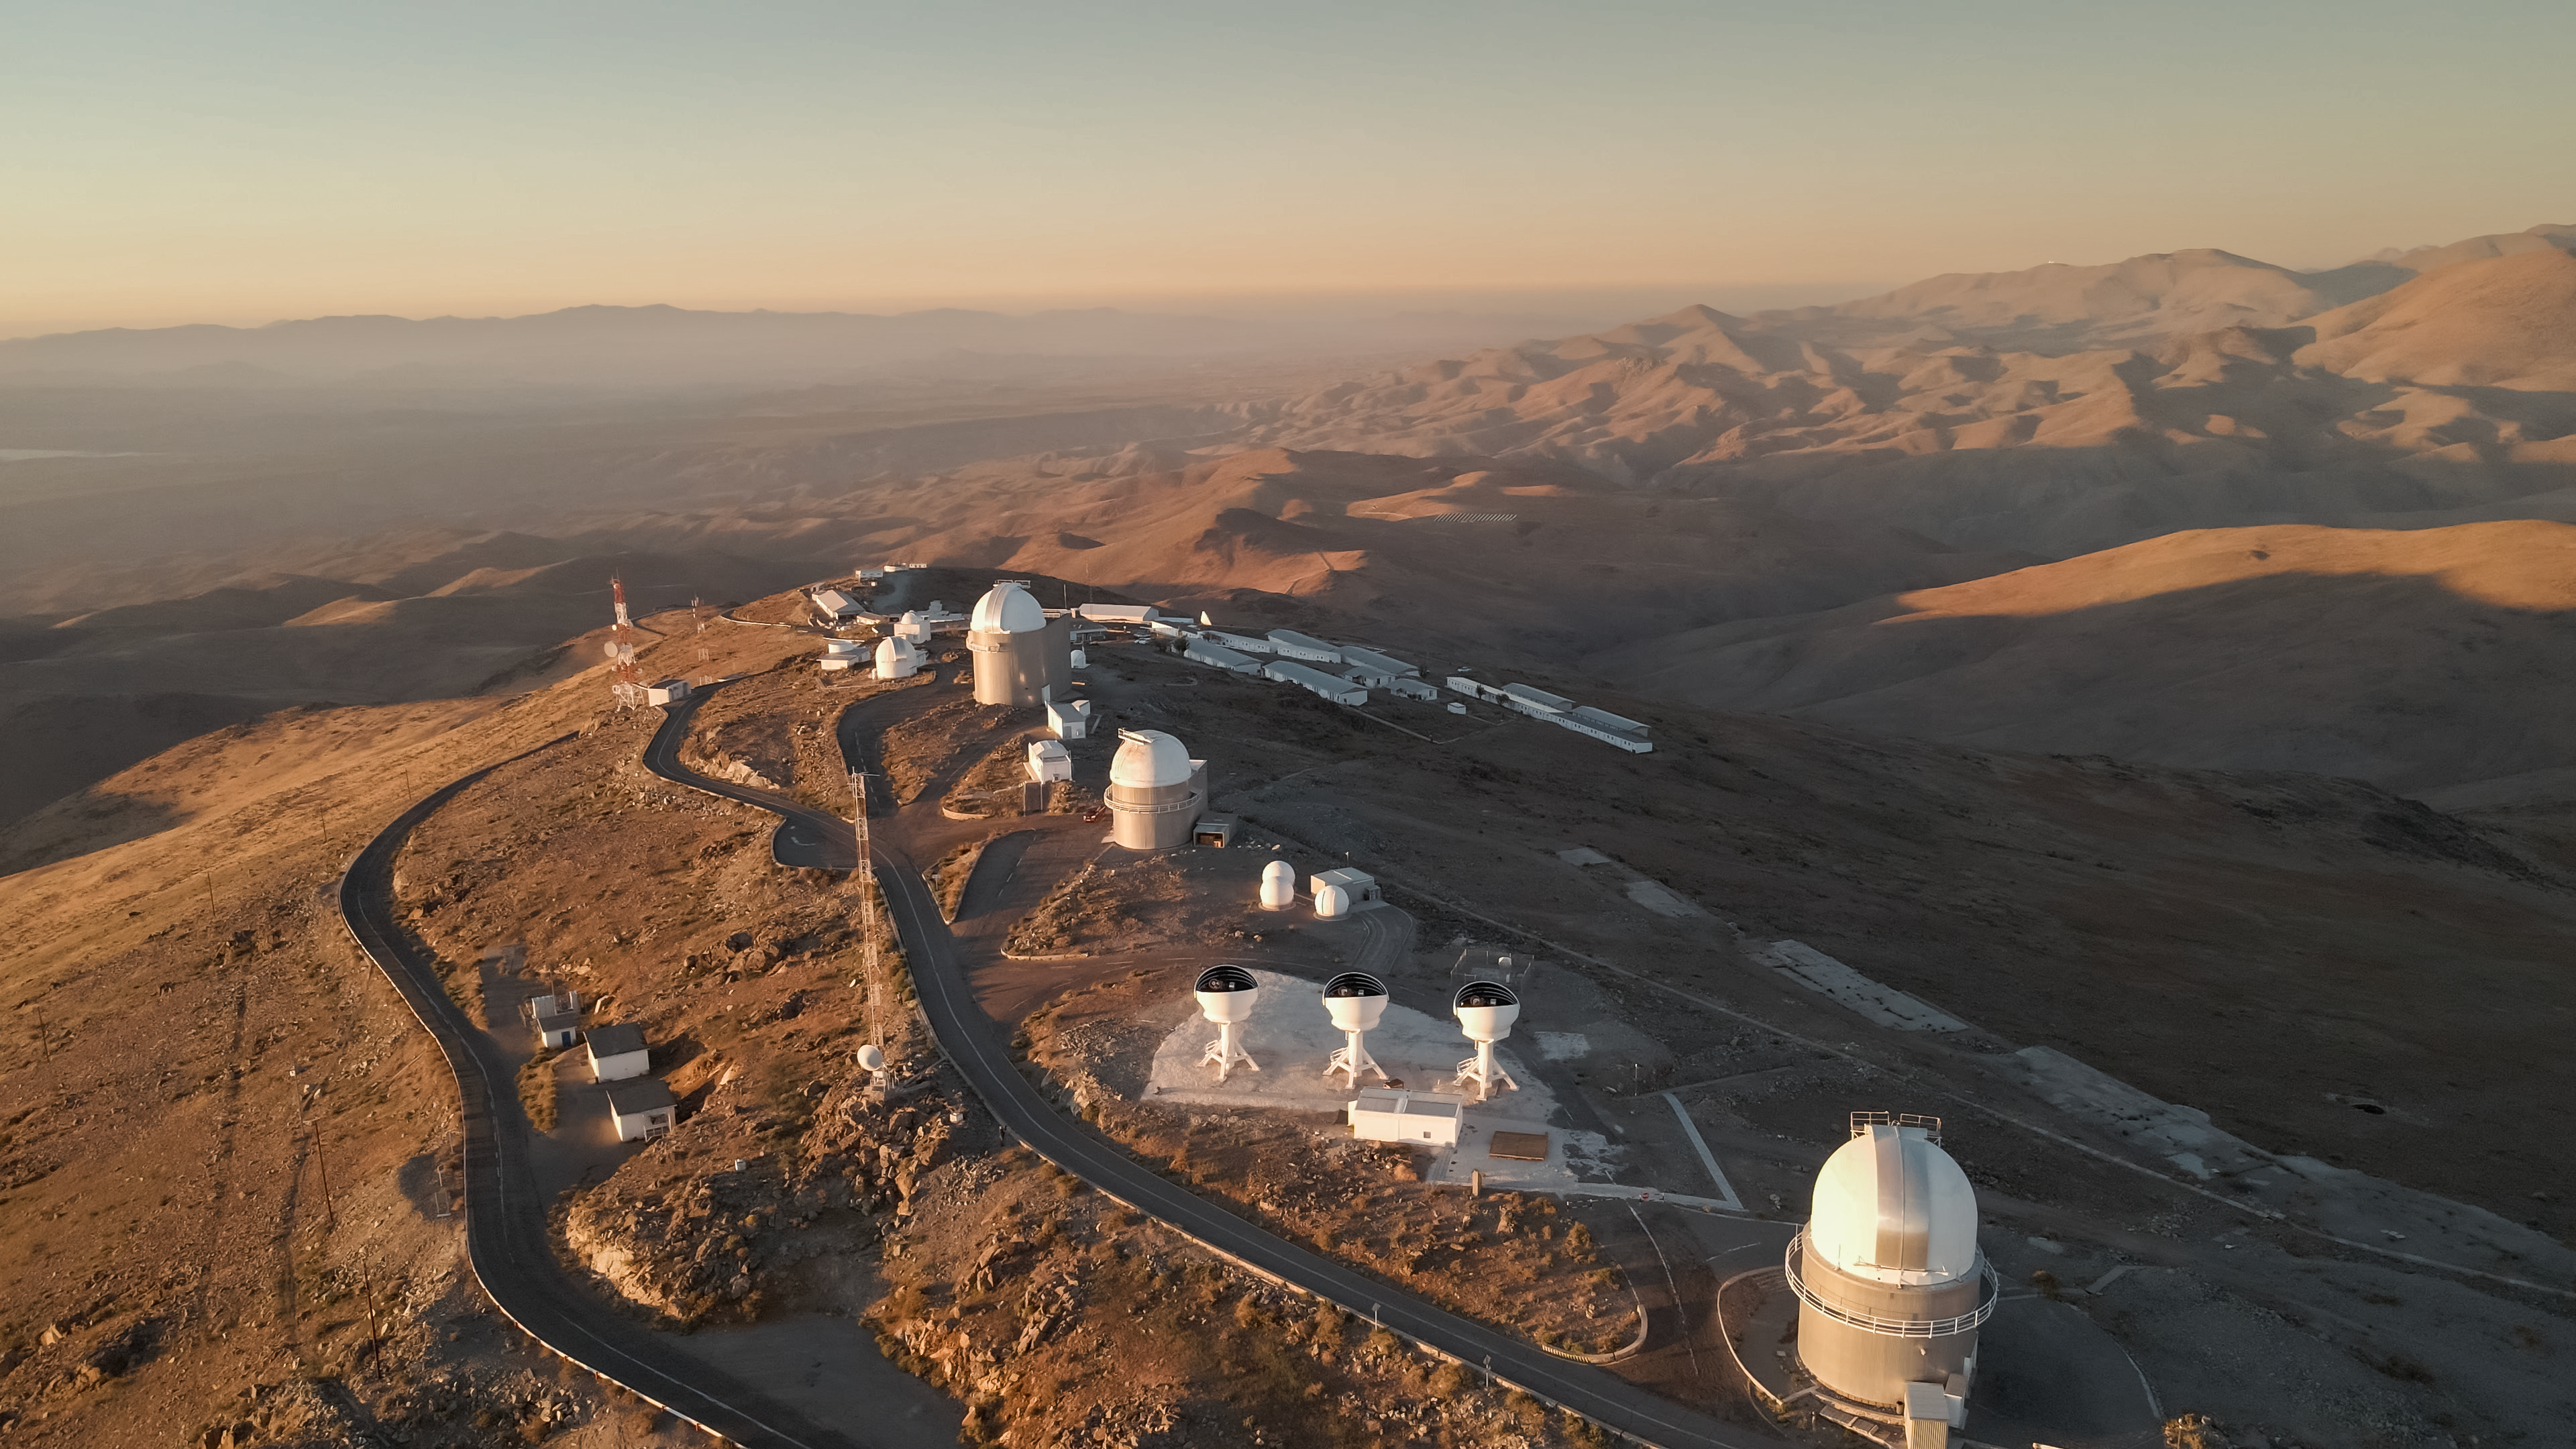

Aerial view of ESO's La Silla Observatory

This drone shot shows some of the telescopes at ESO's La Silla Observatory in the foreground and the vast desert terrain around the Chilean mountain in the background. The three open domes at the centre of the image host the telescopes of the BlackGEM array.

Credit: ESO